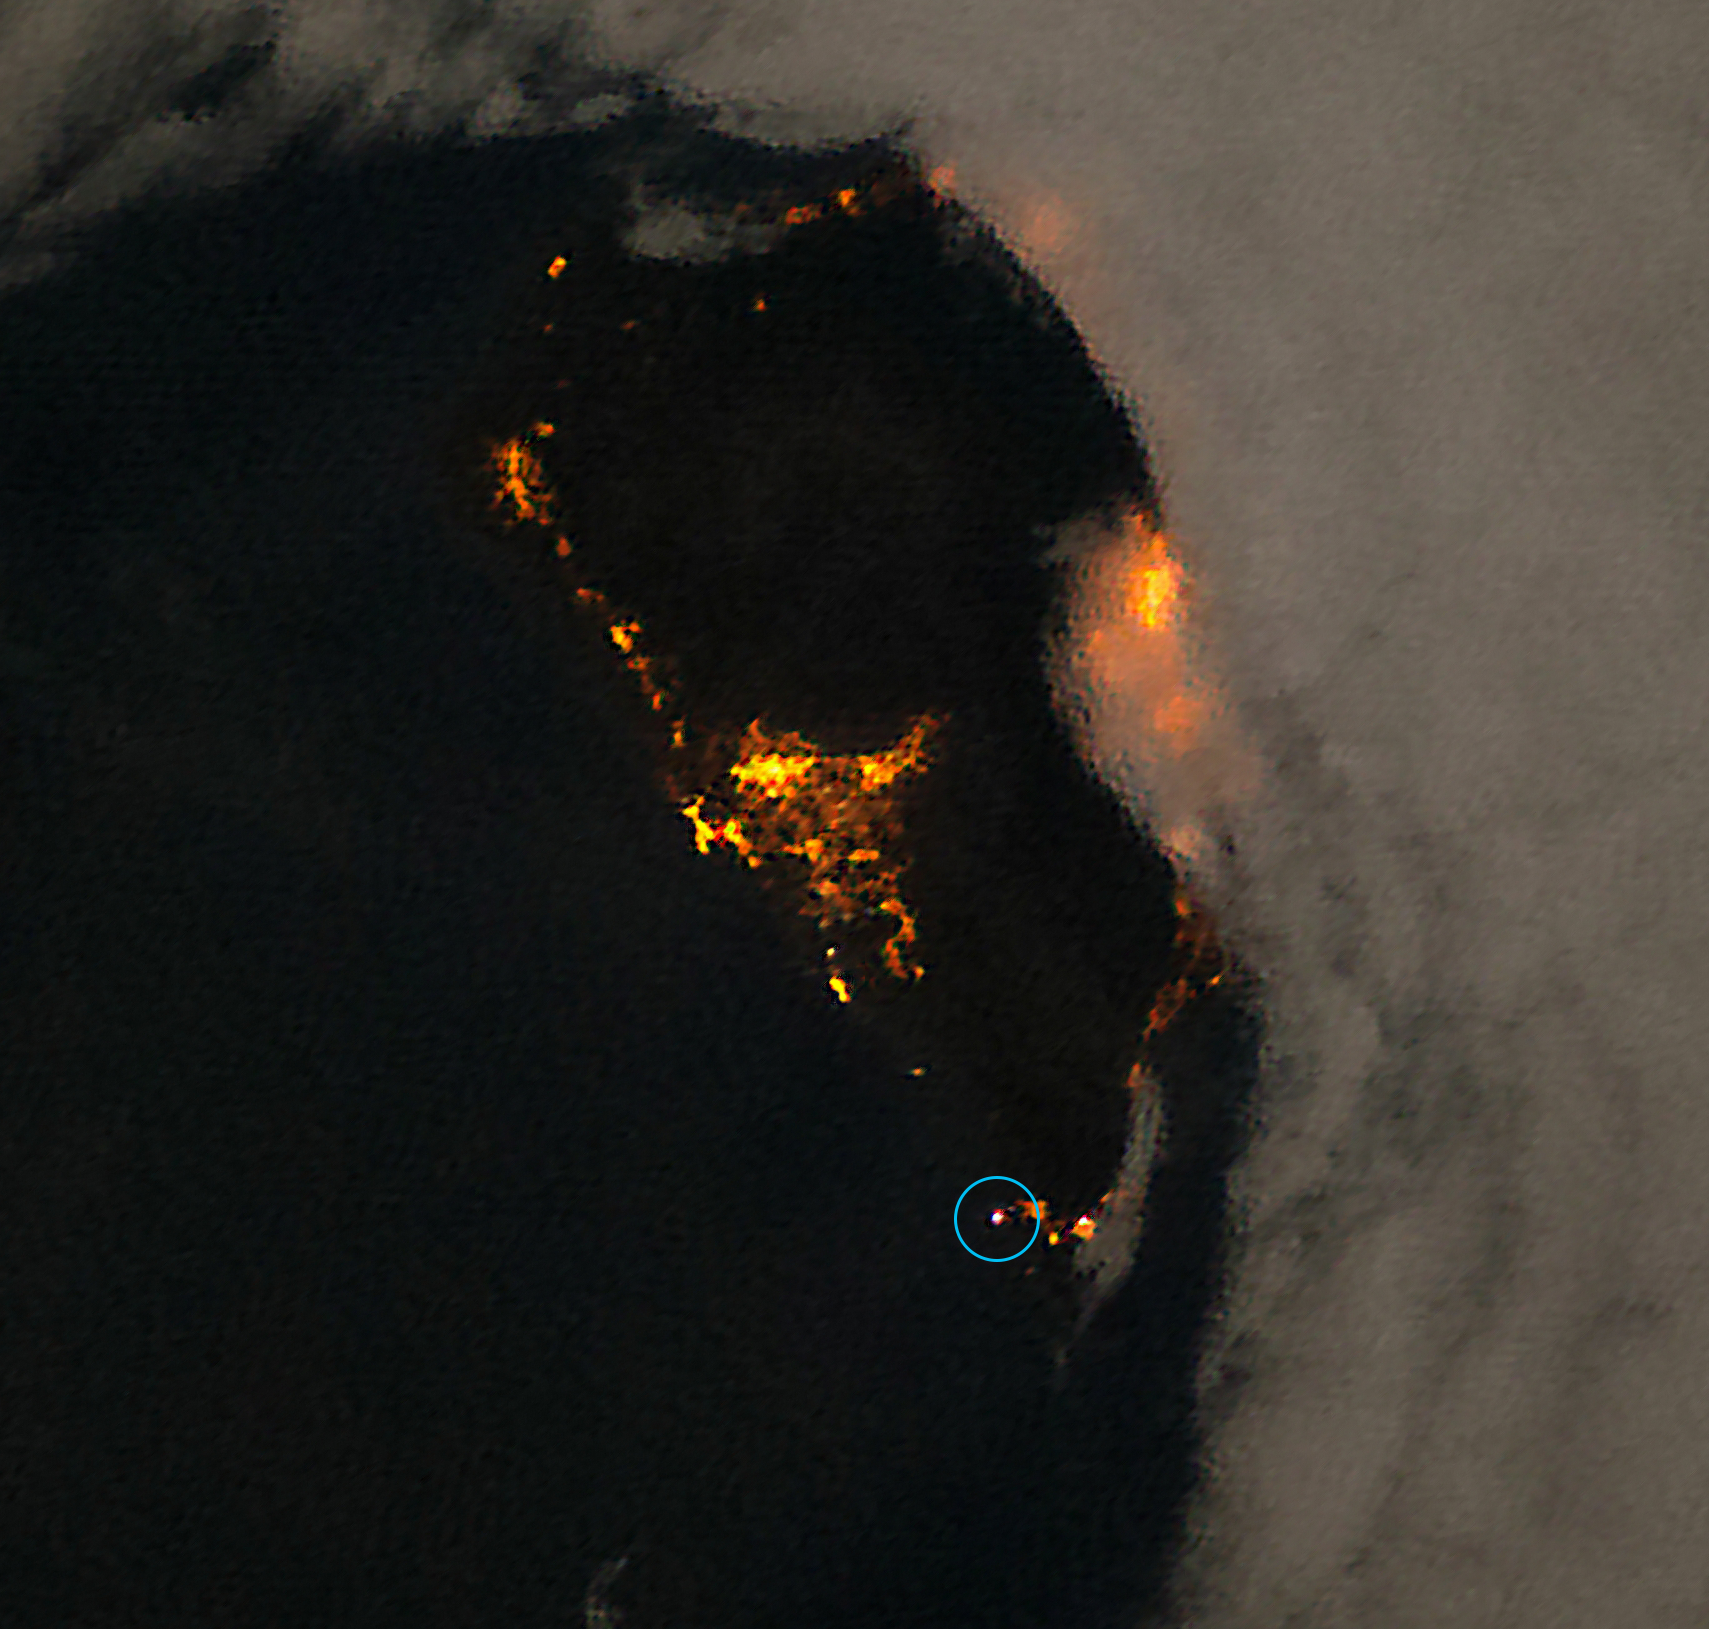

Image of La Palma island

The image shows the potential of using ISS images to detect lighting installations that are not allowed near observatories. On the island of La Palma, the use of white light is forbidden by observatory protection laws. One candidate violation can be spotted on this image and is marked with a green circle.

Credit: NASA/ESA/A. Sánchez de Miguel